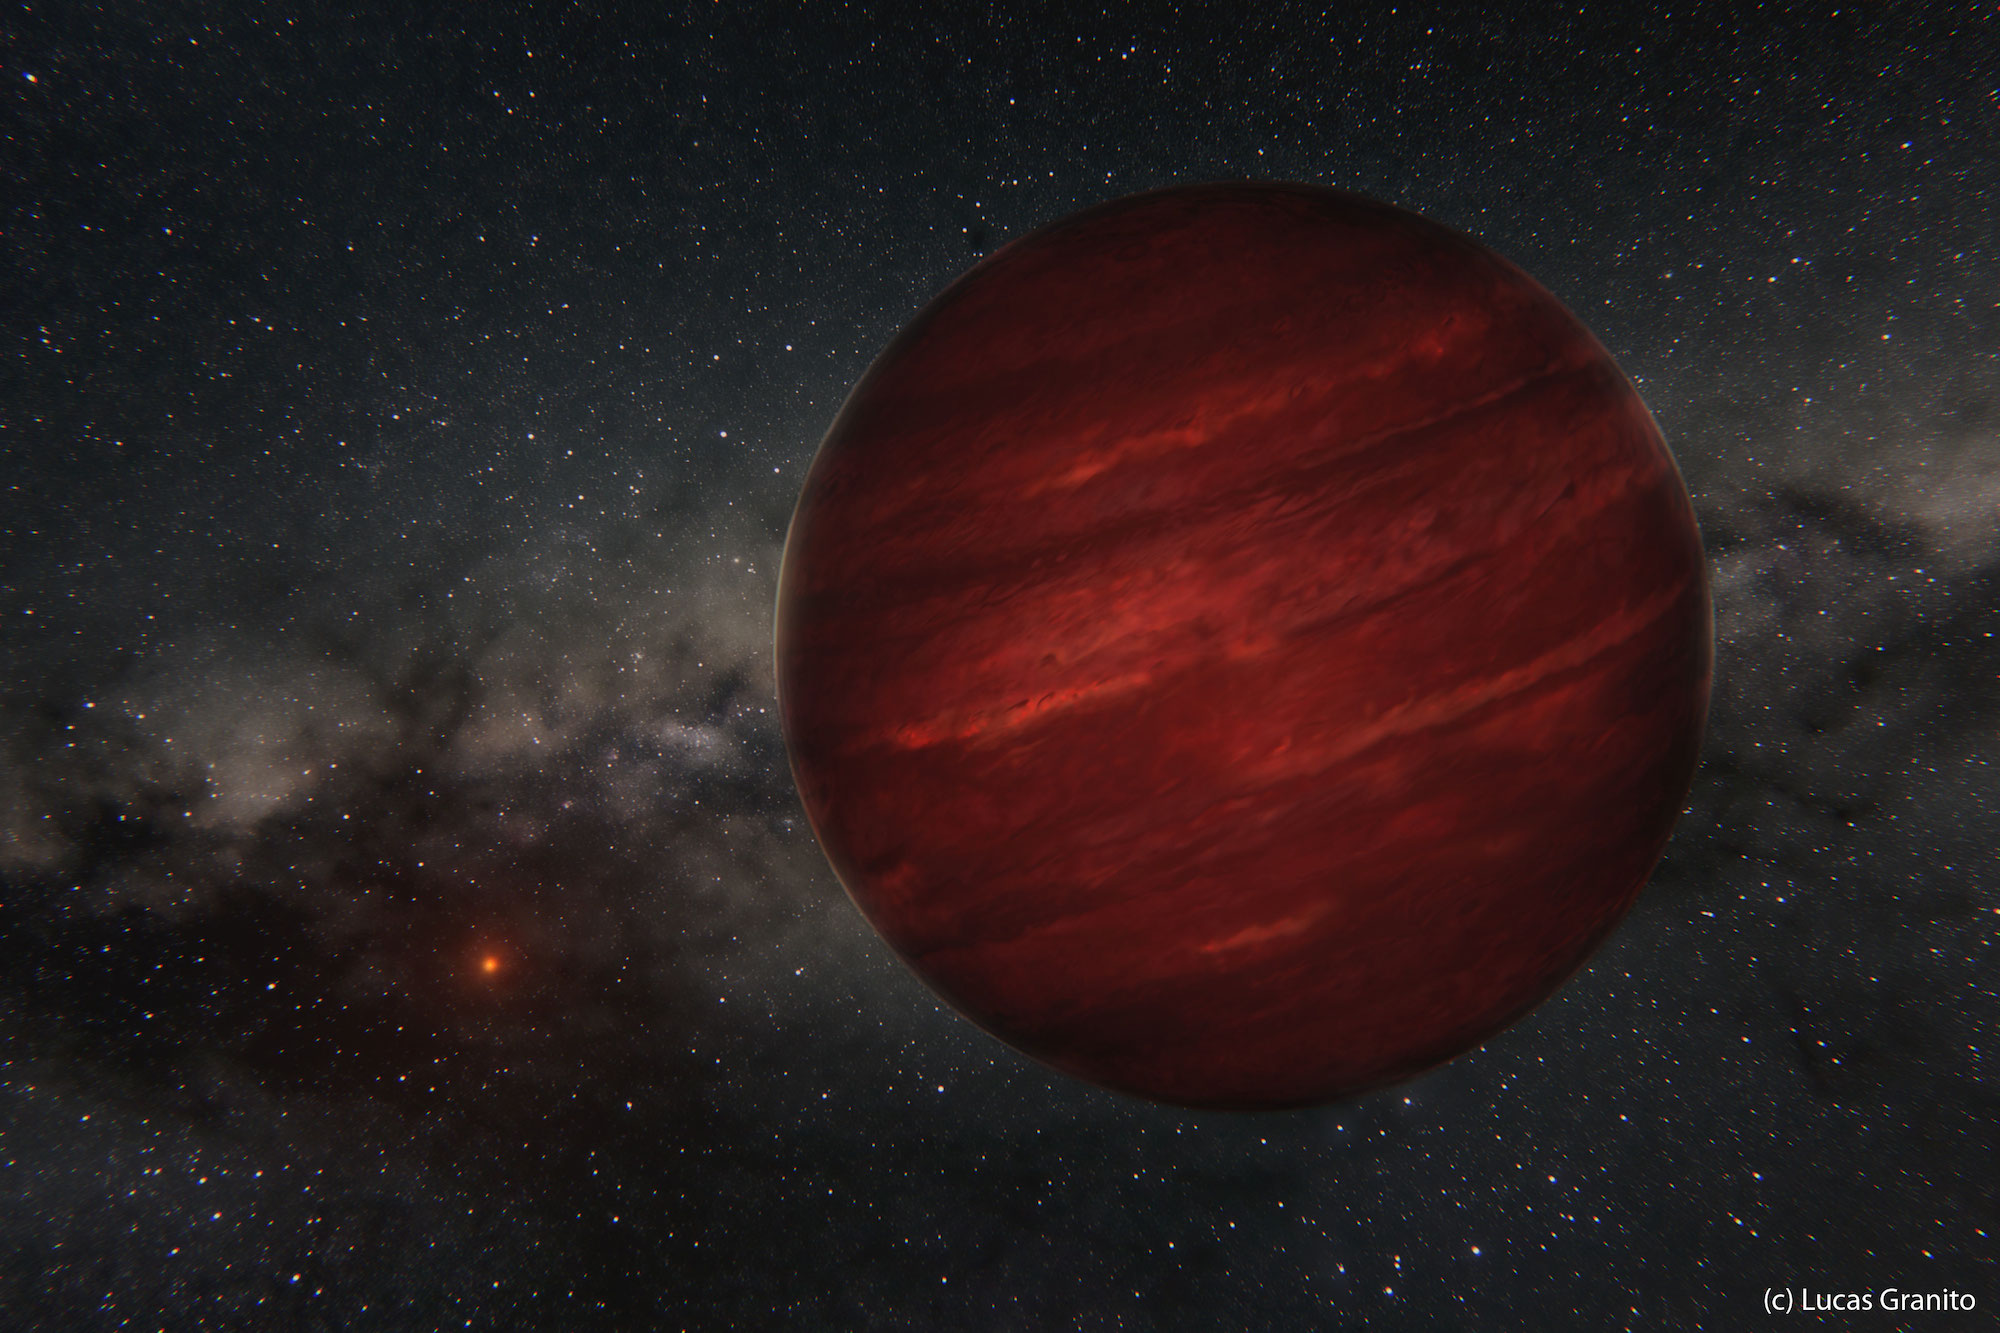

Odd planet, so far from its star...

Artist's view of the planet GU Psc b and its star GU Psc.

Credit: Lucas Granito